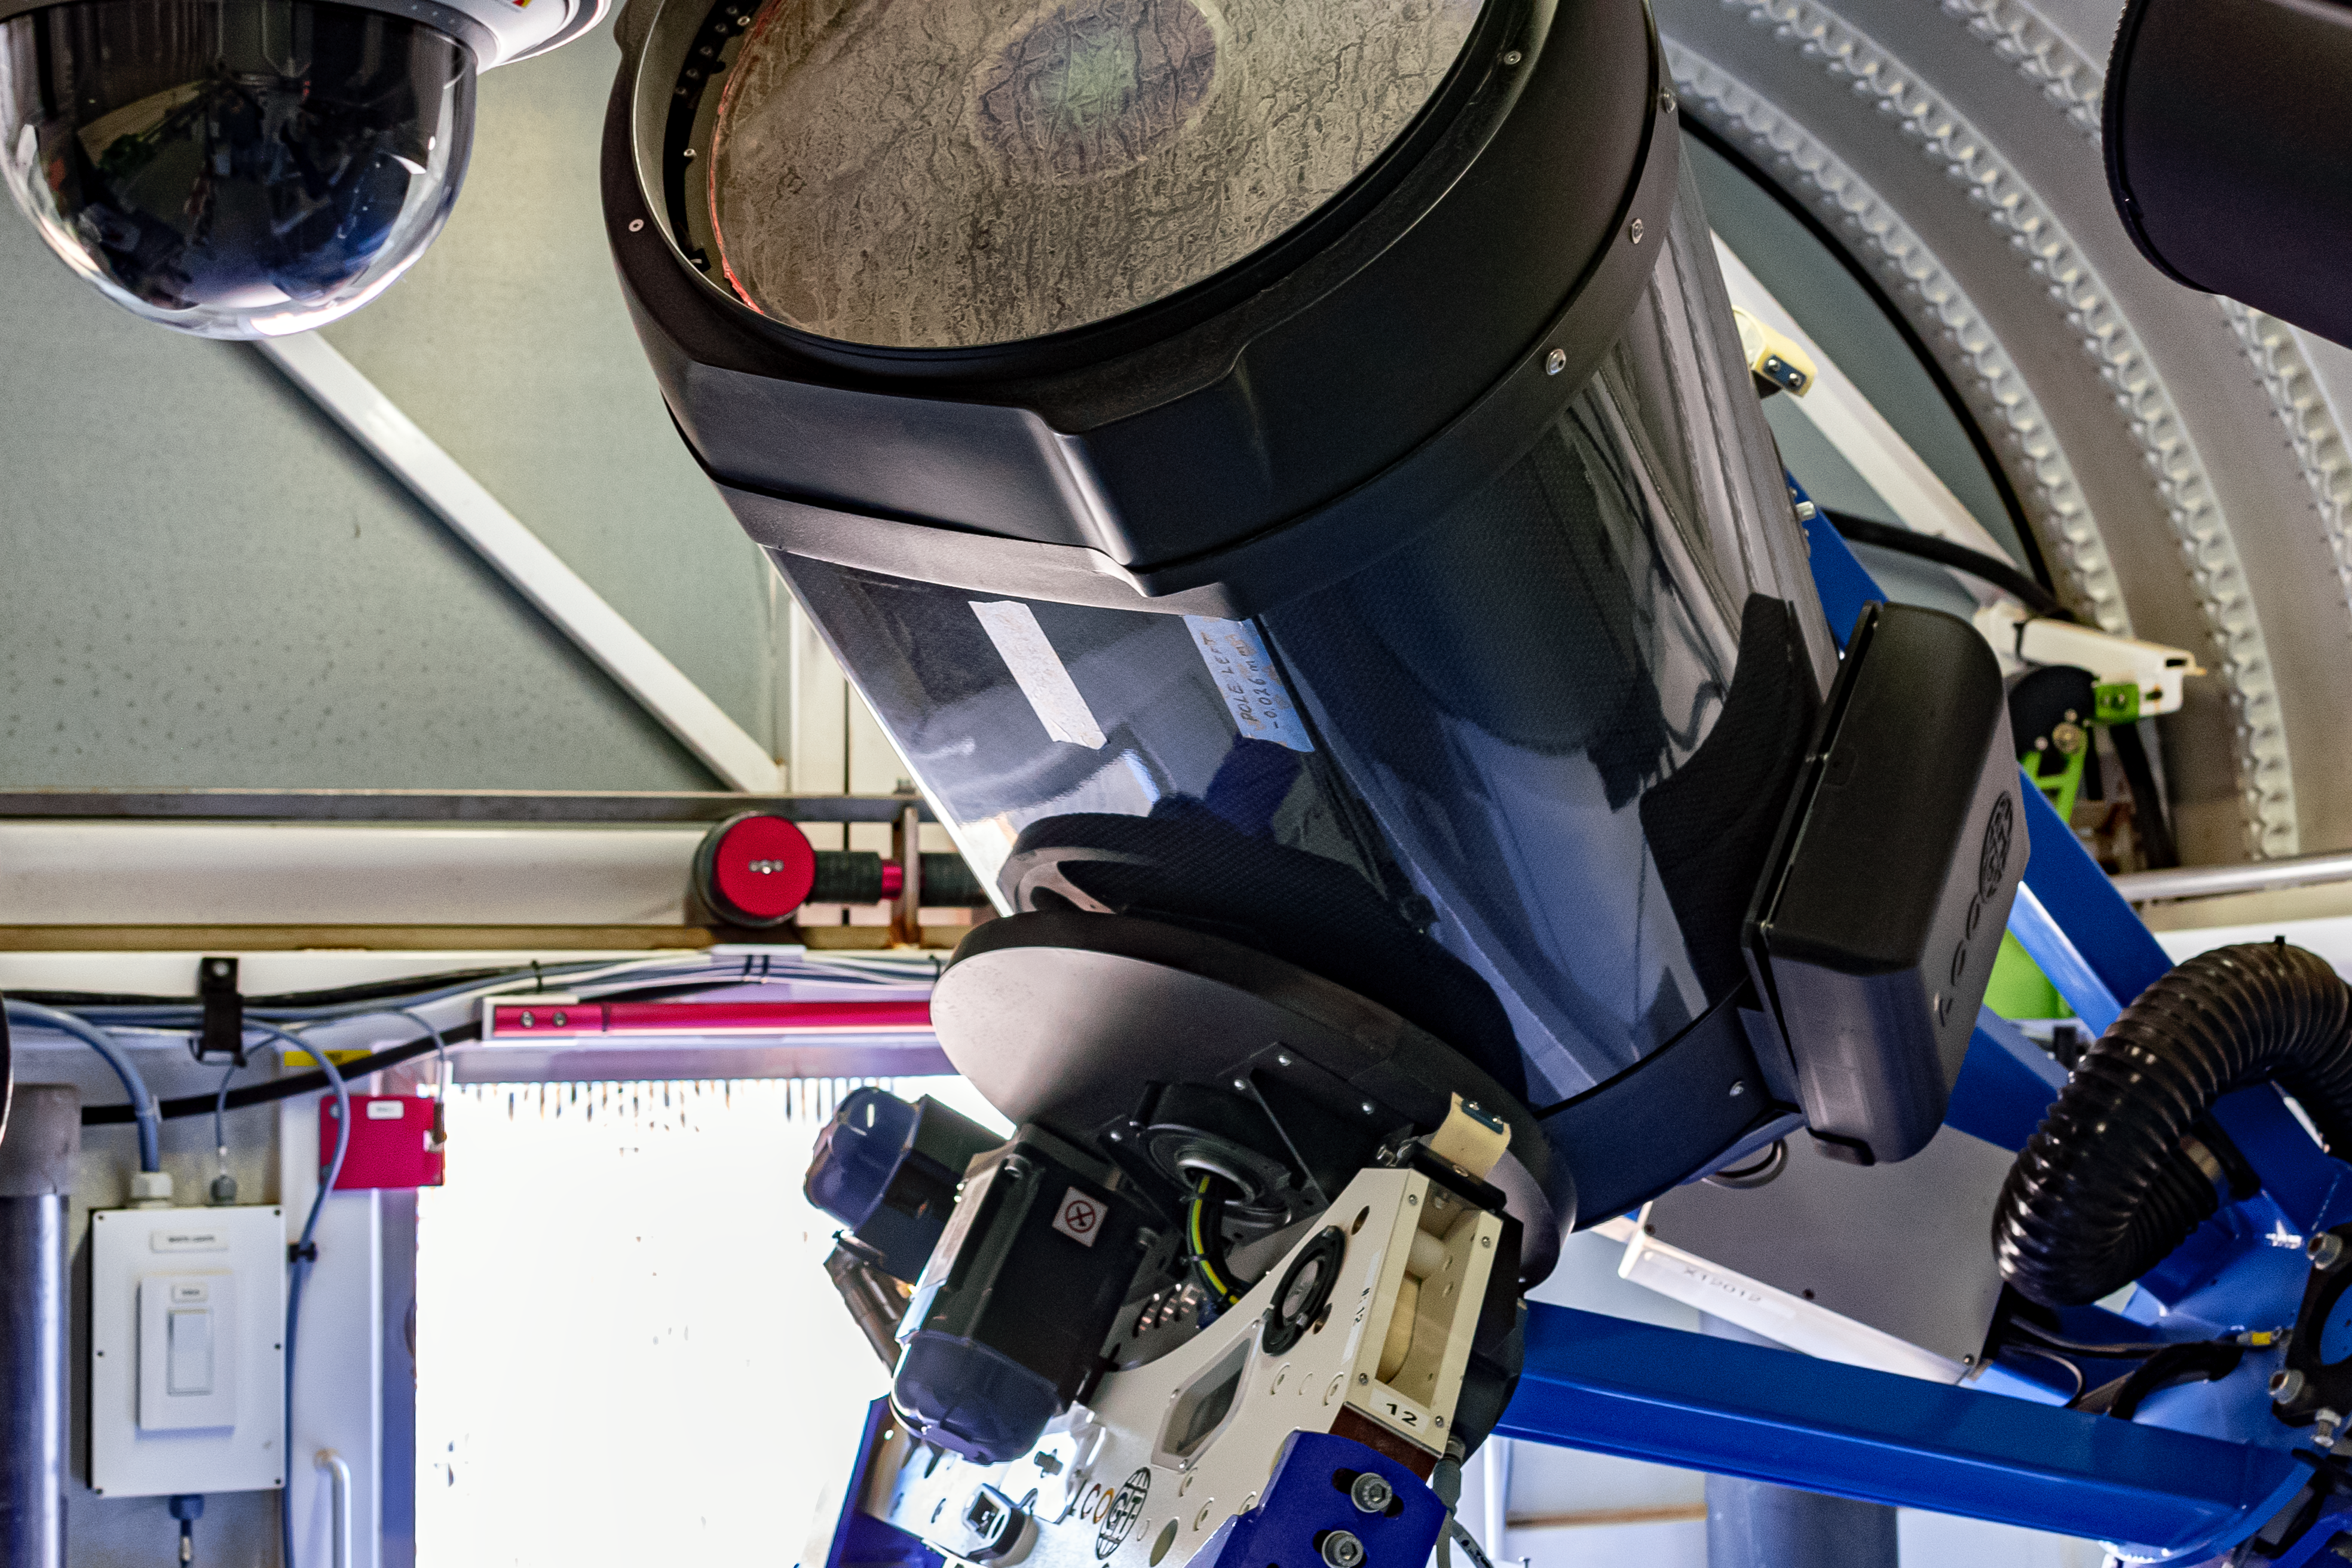

Las Cumbres Observatory 0.4-meter Telescope (#12)

The Las Cumbres Observatory 0.4-meter Telescope (#12) in Aqawan B.

Credit: CTIO/NOIRLab/NSF/AURA/D. Munizaga